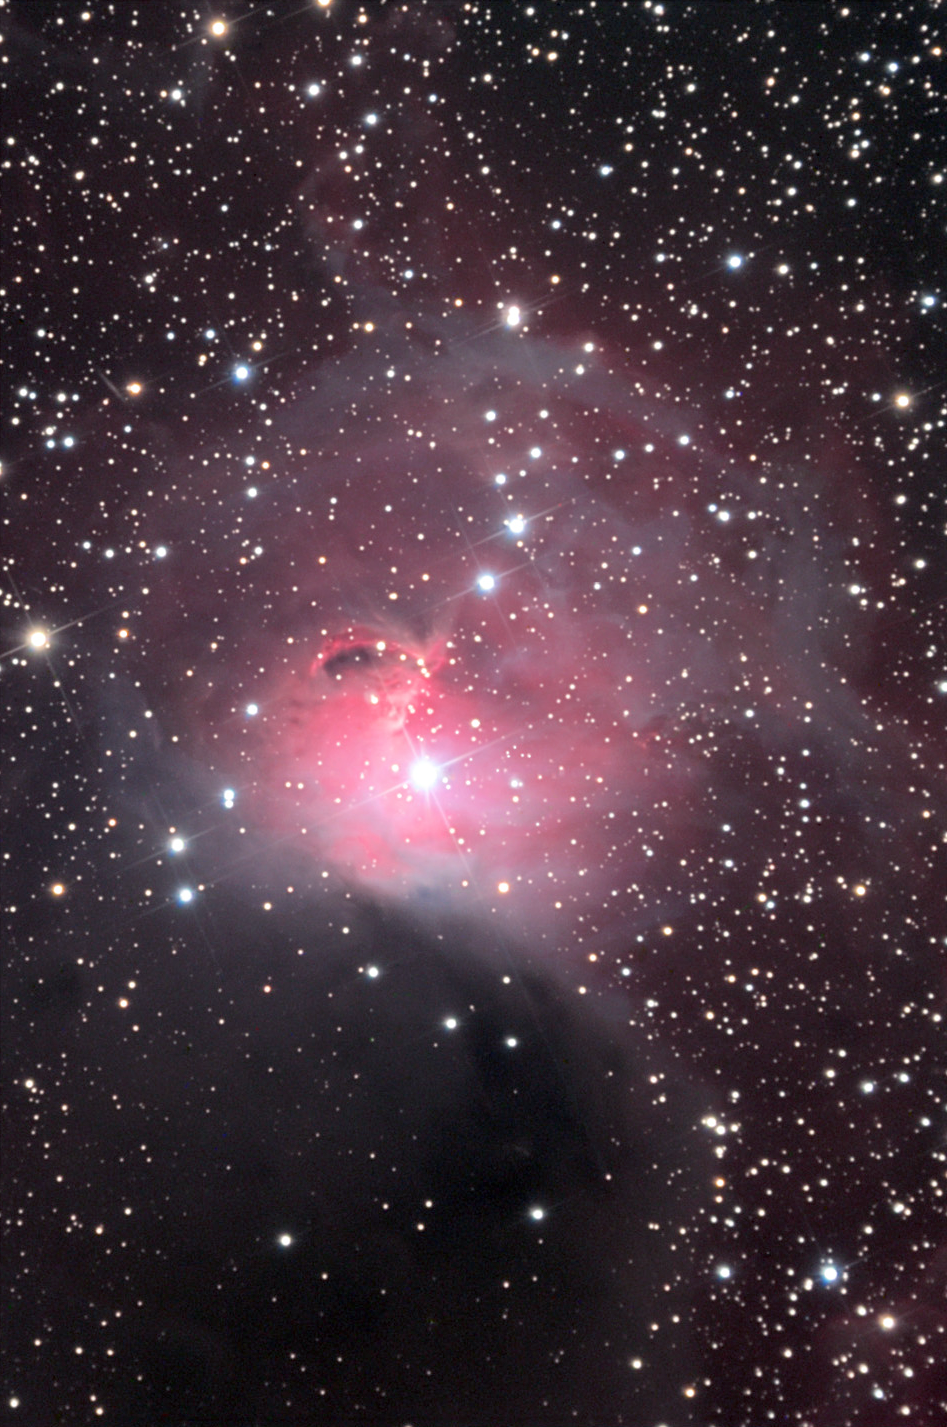

Cederblad 90 or Gum 3

This is both an emission and reflection nebula located in the constellation Canis Major.

This image was taken as part of Advanced Observing Program (AOP) program during 2014 at Kitt Peak Visitor Center.

Credit: KPNO/NOIRLab/NSF/AURA/Tad Denton/Adam Block